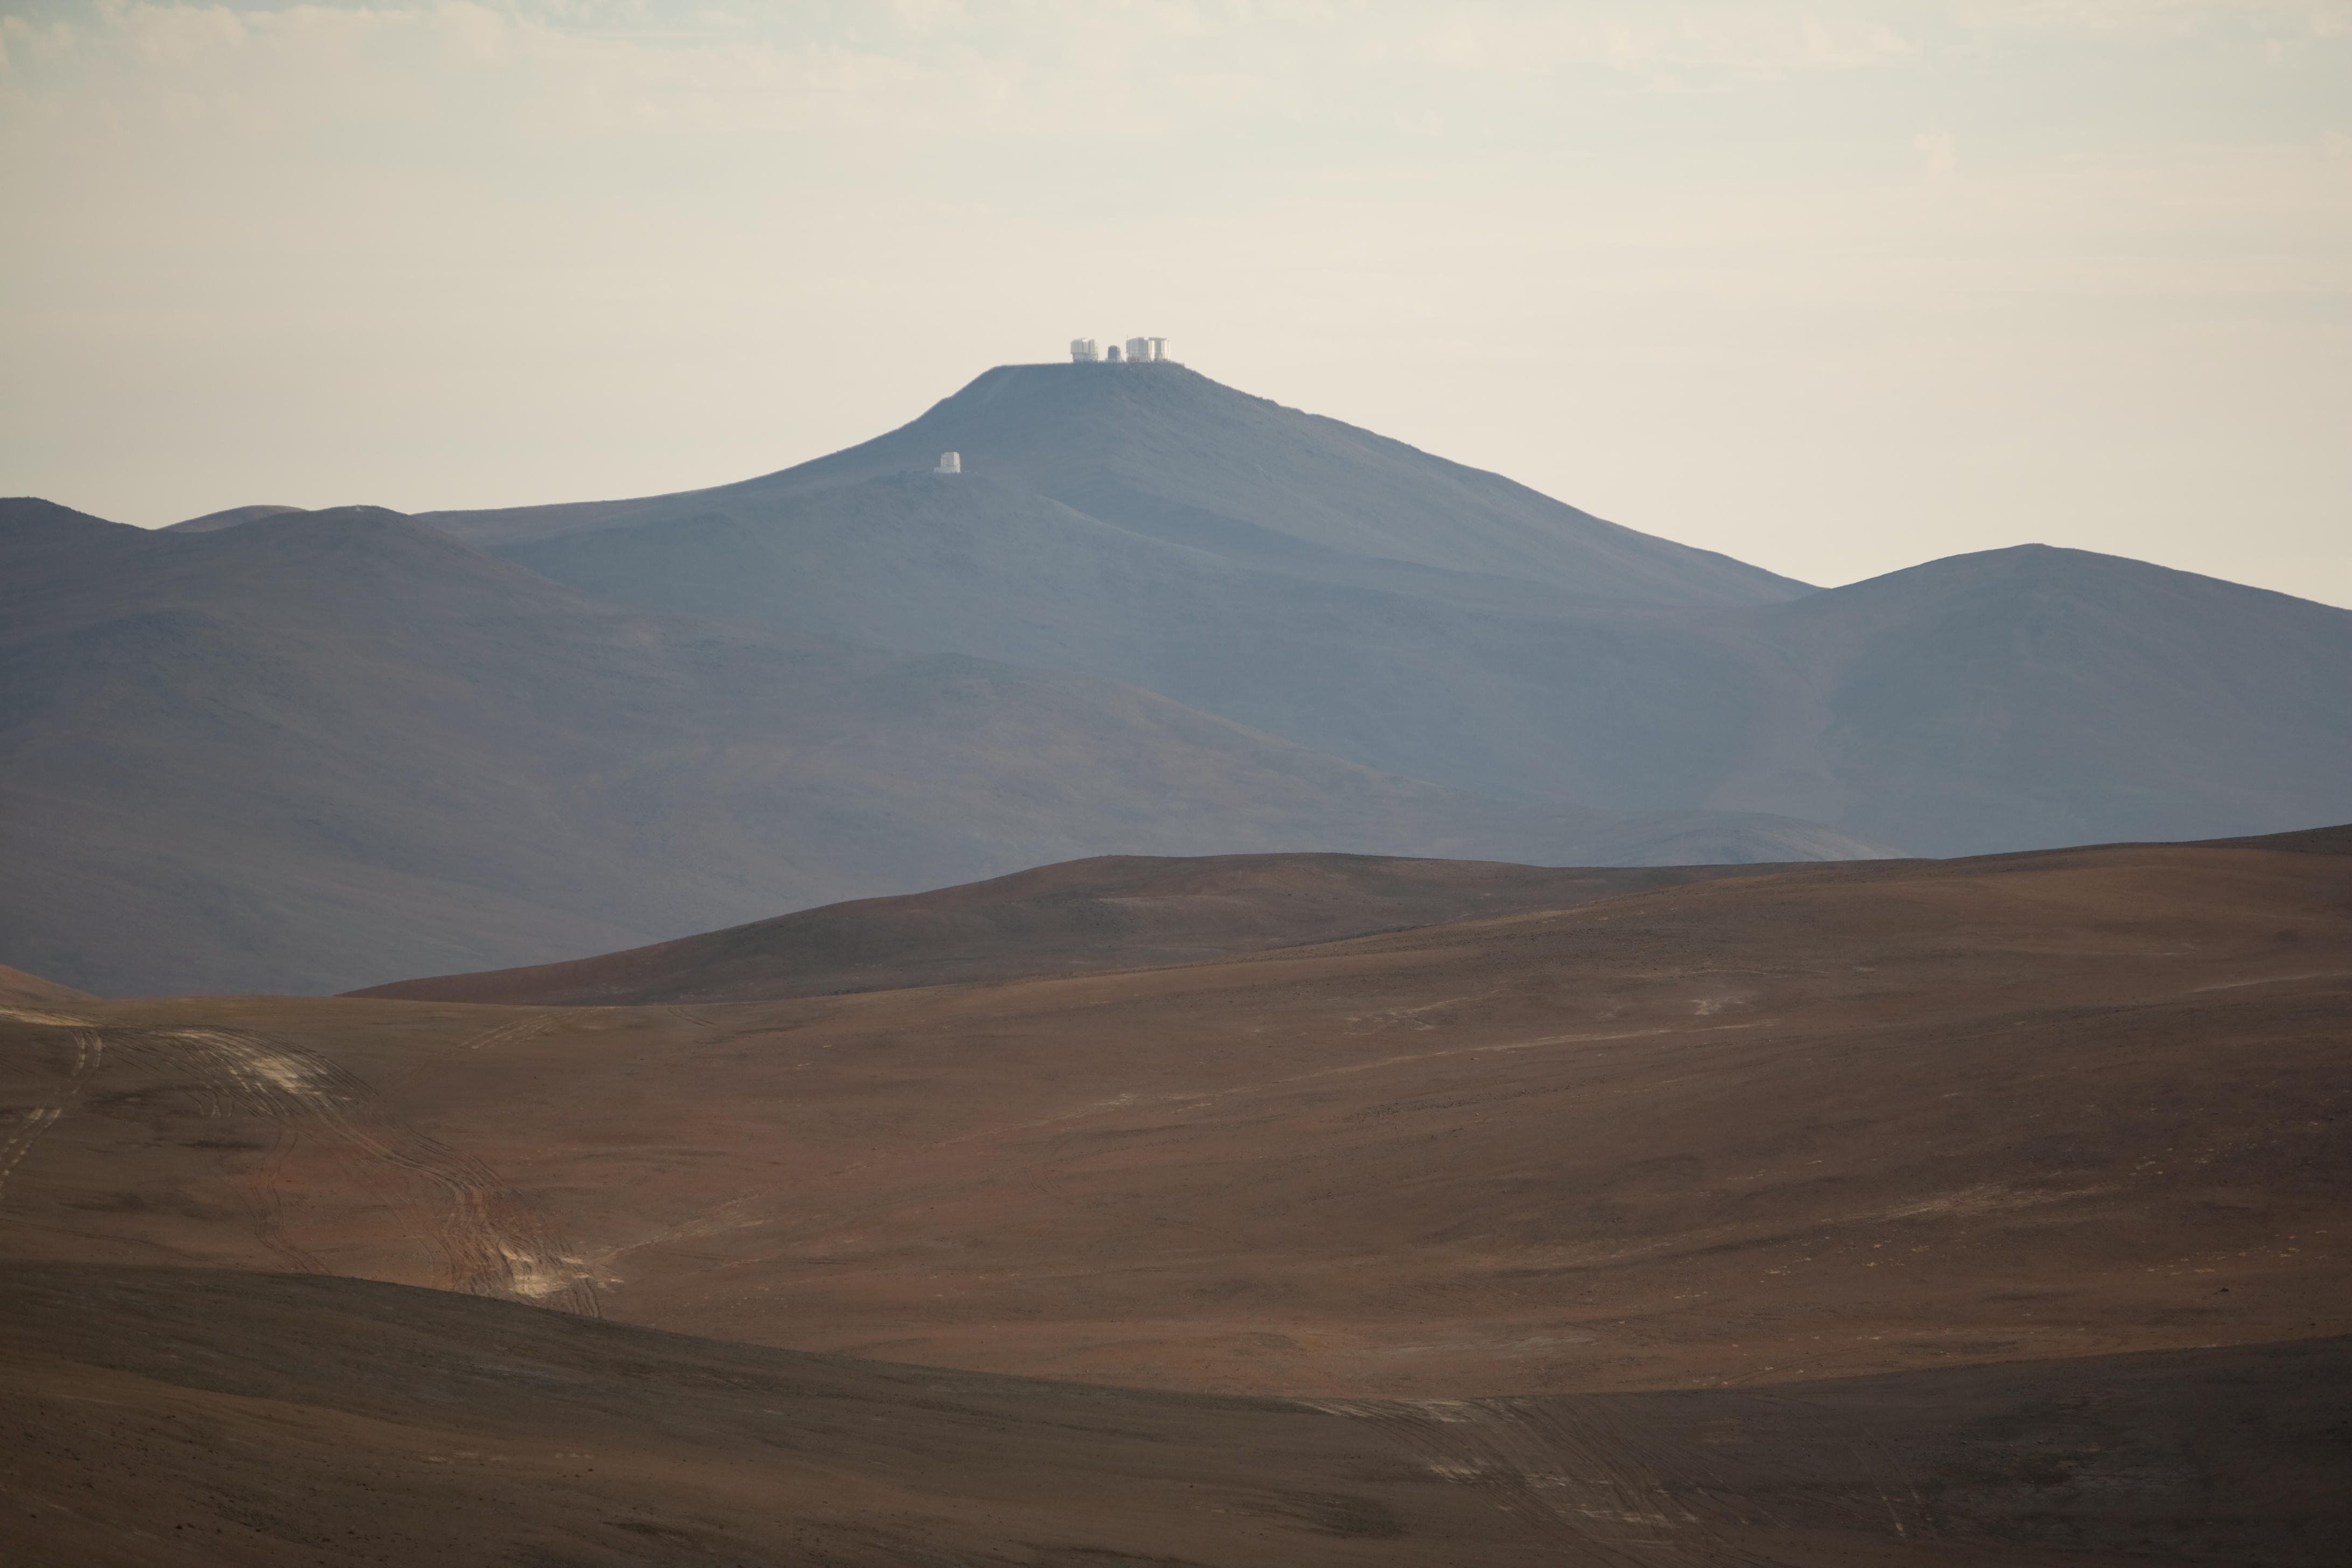

The VLT on top of Cerro Paranal

Cerro Paranal with the VLT platform seen from Cerro La Chira in November 2007.

Credit: ESO/H.H.Heyer